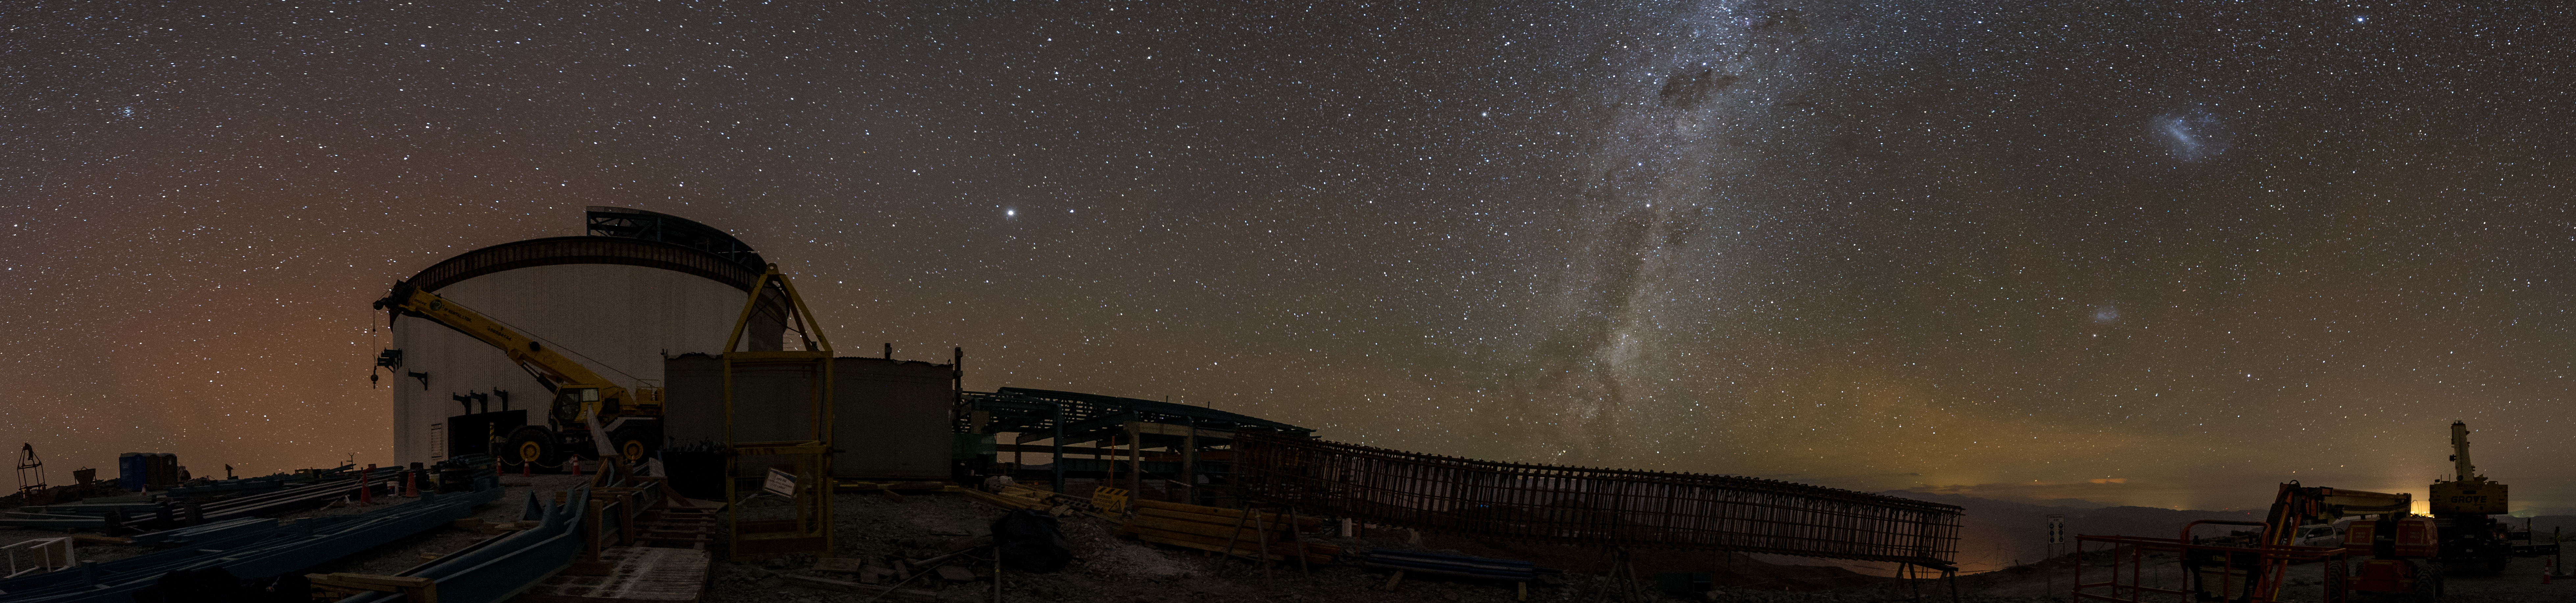

Summit Multimedia Visit 2017

In March 2017 a multimedia team visited Cerro Pachón to document LSST Facility construction. More details are at https://www.lsst.org/news/cerro-pach%C3%B3n-goes-hollywood.

Credit: M. Park/Inigo Films/Rubin Observatory/ NSF/ AURA